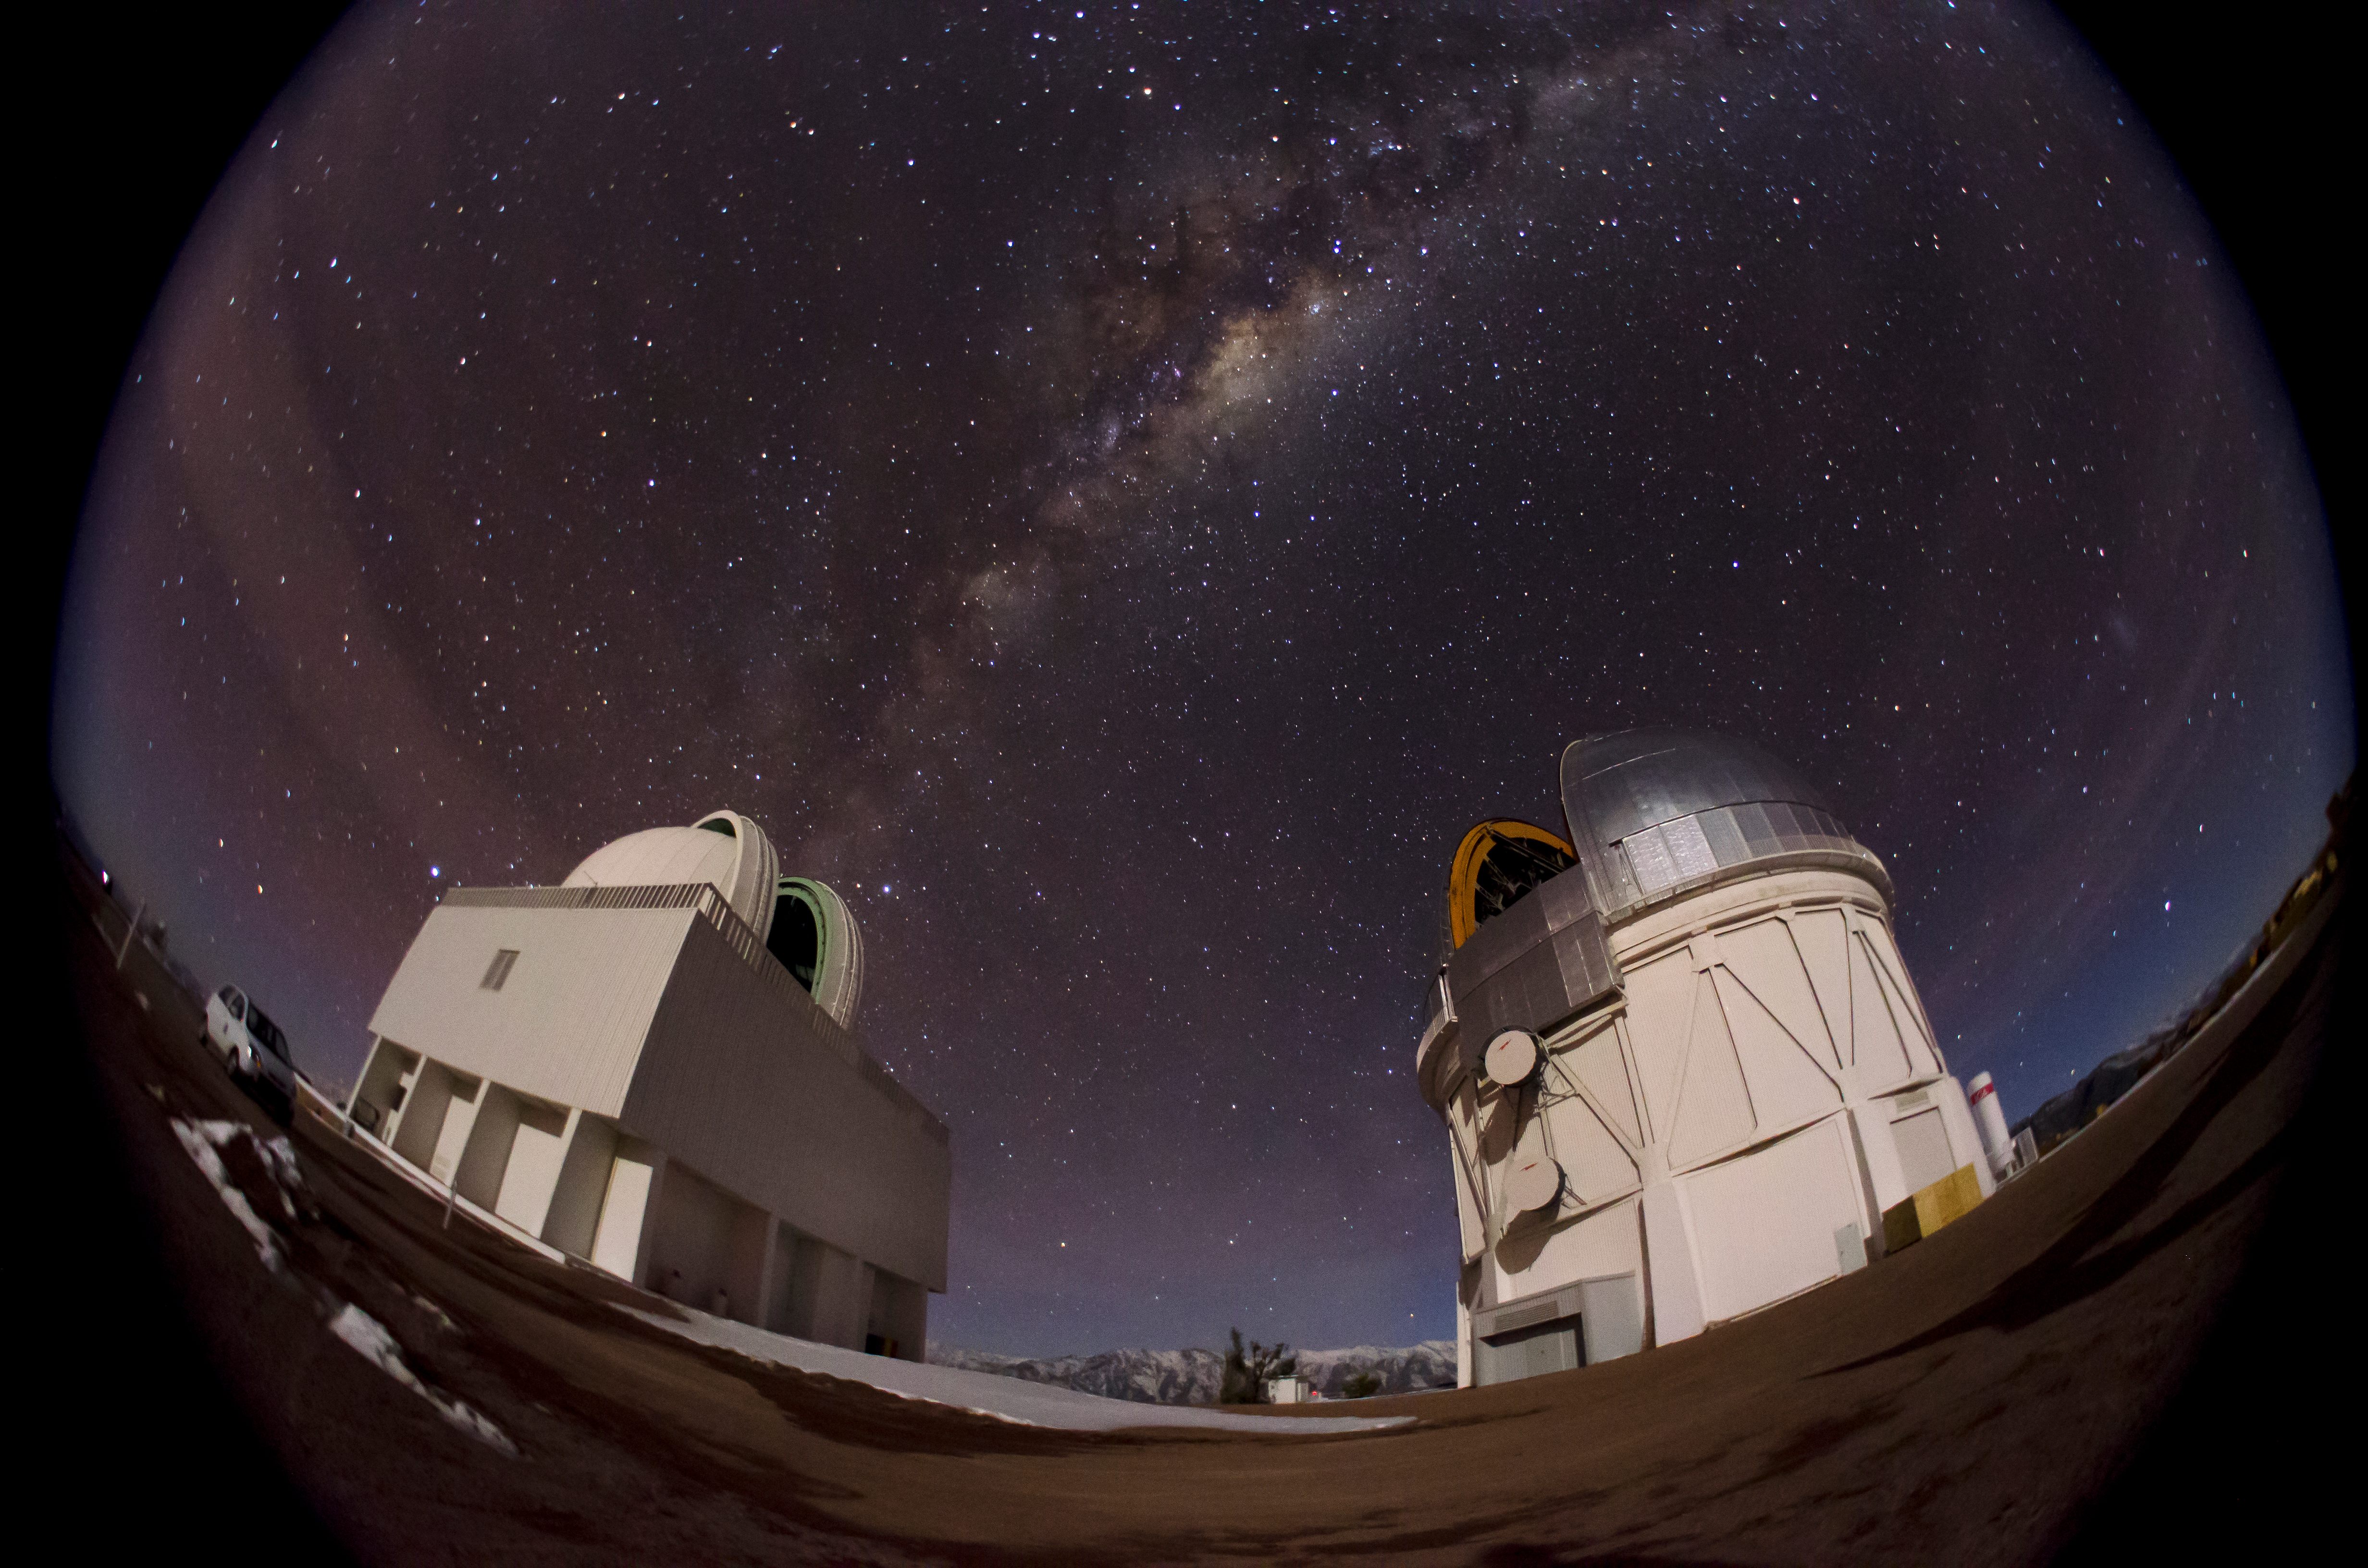

Milky Way above CTIO in fisheye

Milky Way above CTIO in fisheye.

Credit: CTIO/NOIRLab/AURA/D. Munizaga